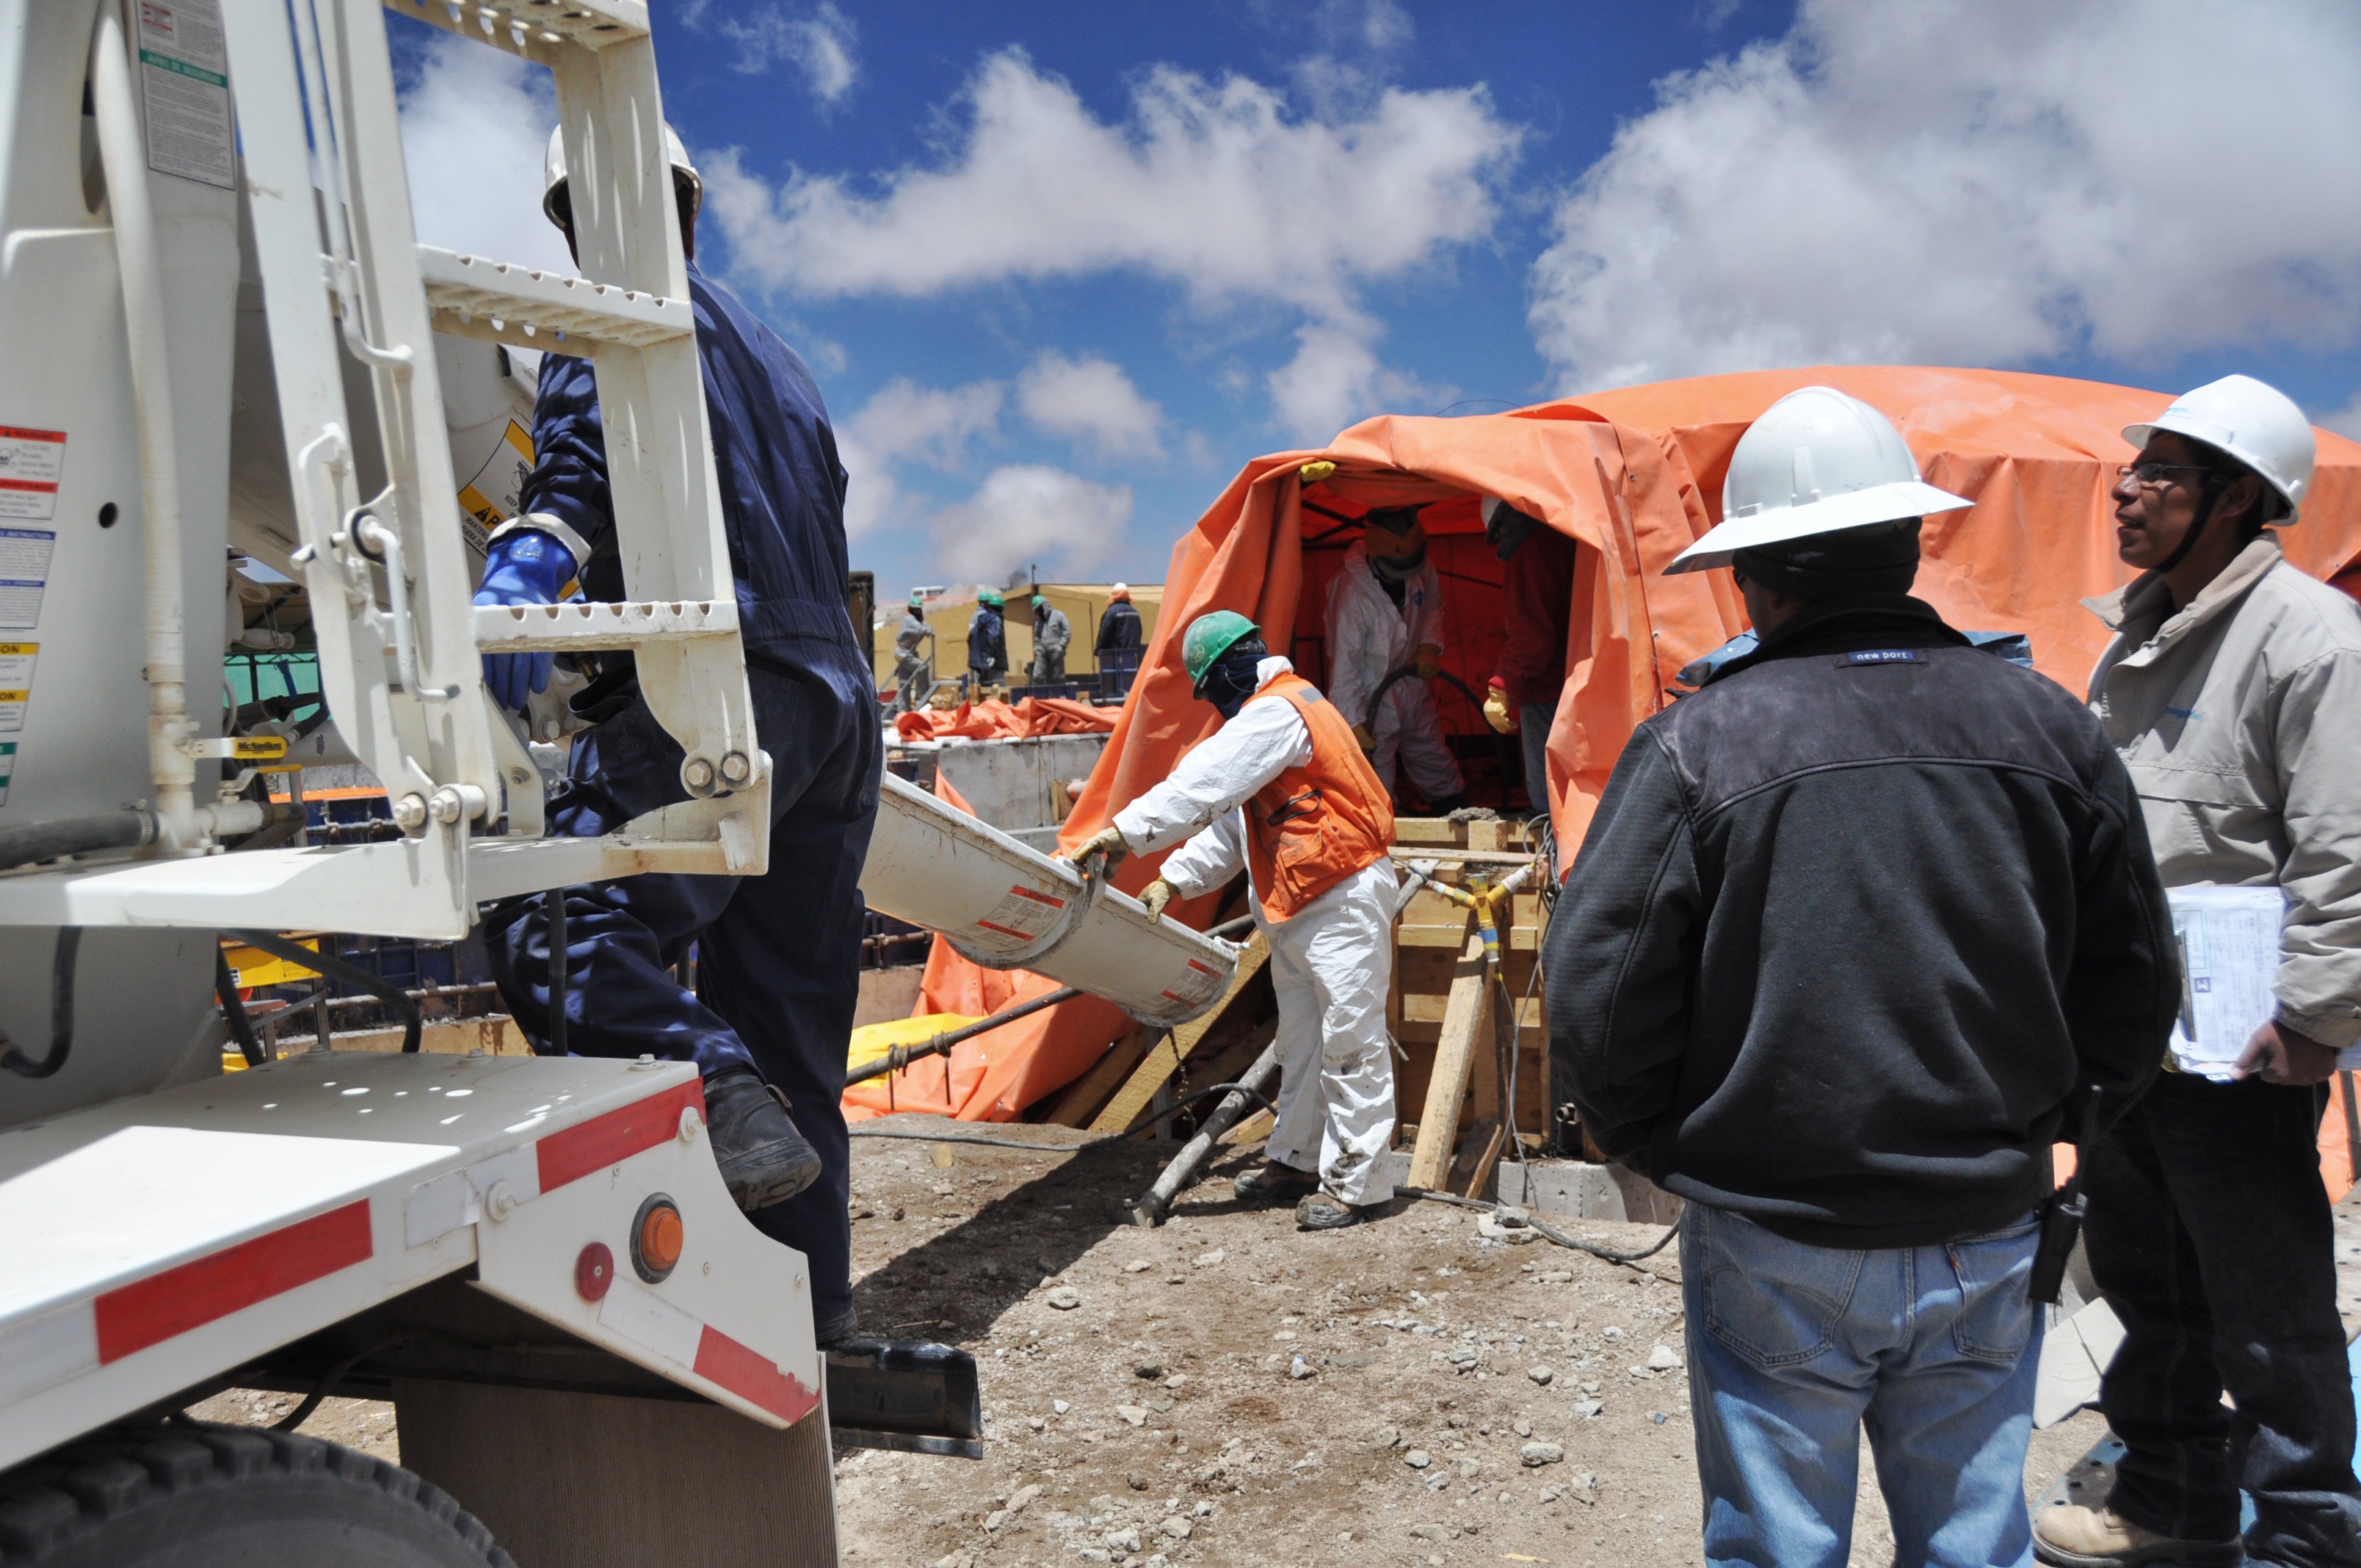

Start of construction in the OSF

Start of construction in the OSF.

Credit: ALMA (ESO / NAOJ / NRAO)